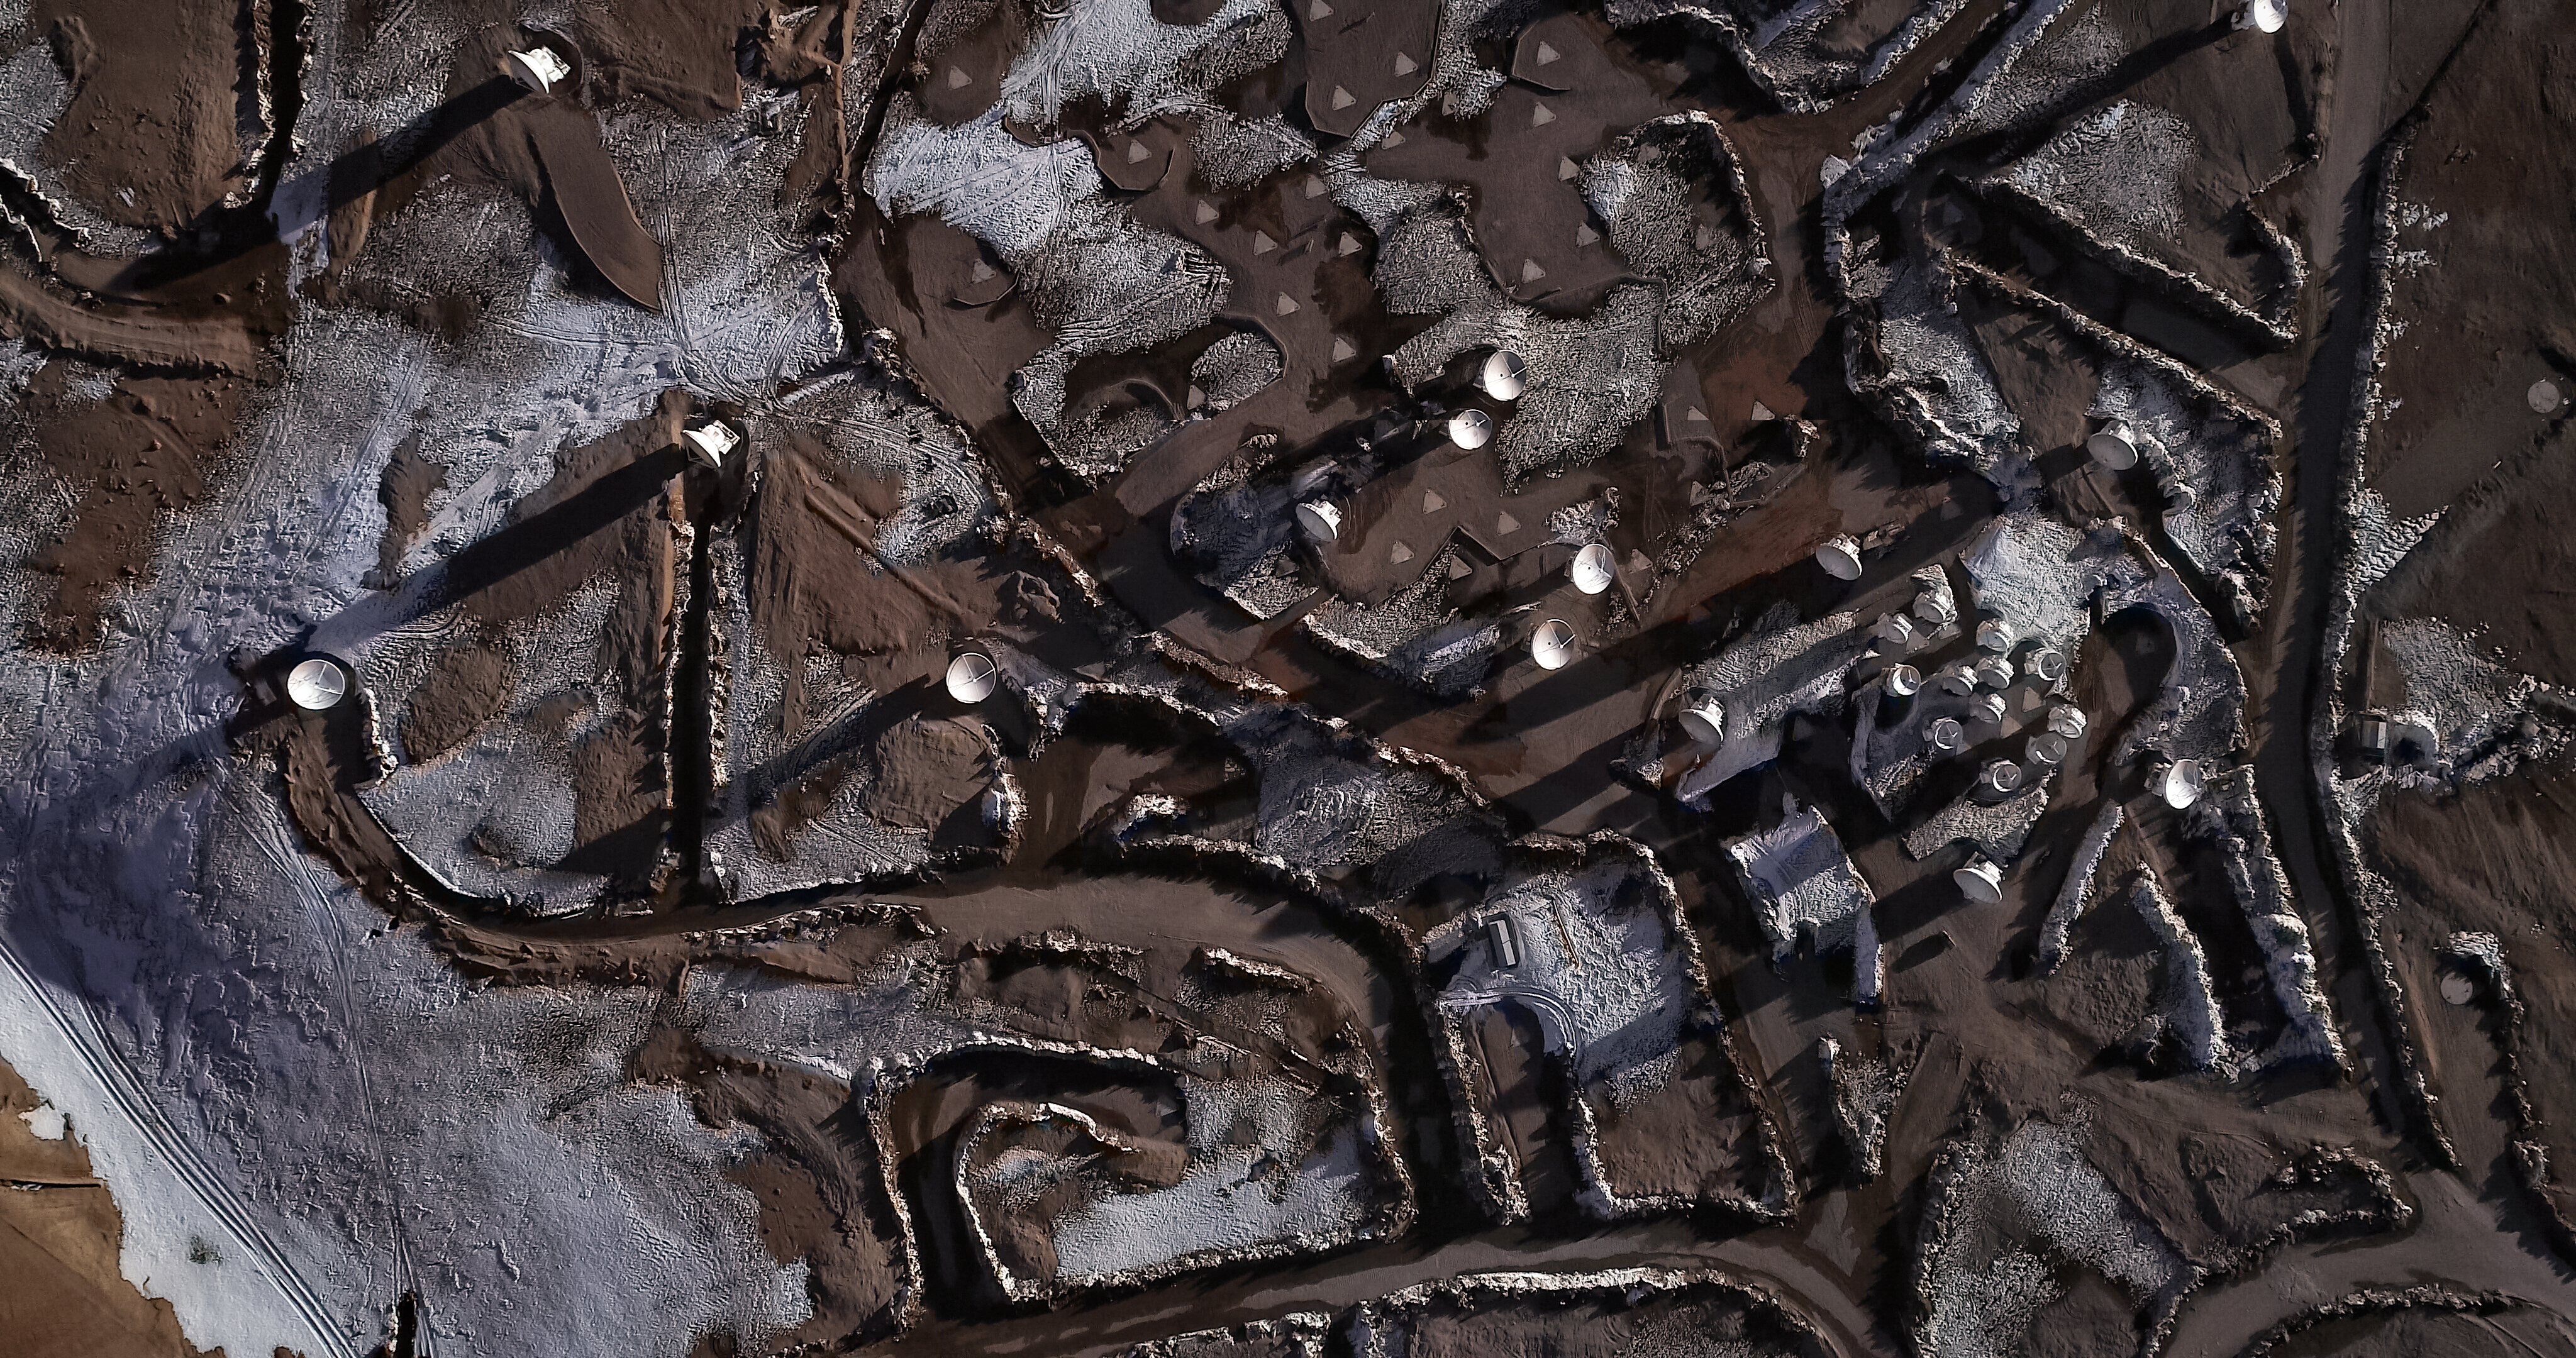

Another World

On occasion, the Atacama Large Millimeter/submillimeter Array (ALMA) at the Chajnantor plateau in northern Chile experiences something you might not associate with an astronomical observatory — snow!

When snow falls and coats the landscape with a frosty glaze of cool white, the entire site is transformed. It becomes something almost subterranean or extra-terrestrial, reminiscent of a rebel base from Star Wars or a dystopian scene from Blade Runner.

A number of ALMA’s 66 high-precision radio antennas can be seen in this image, connected by cleared pathways. The array spends its time observing the cool Universe and its phenomena — star formation, molecular clouds, and the early Universe.

Credit: ALMA (ESO/NAOJ/NRAO)